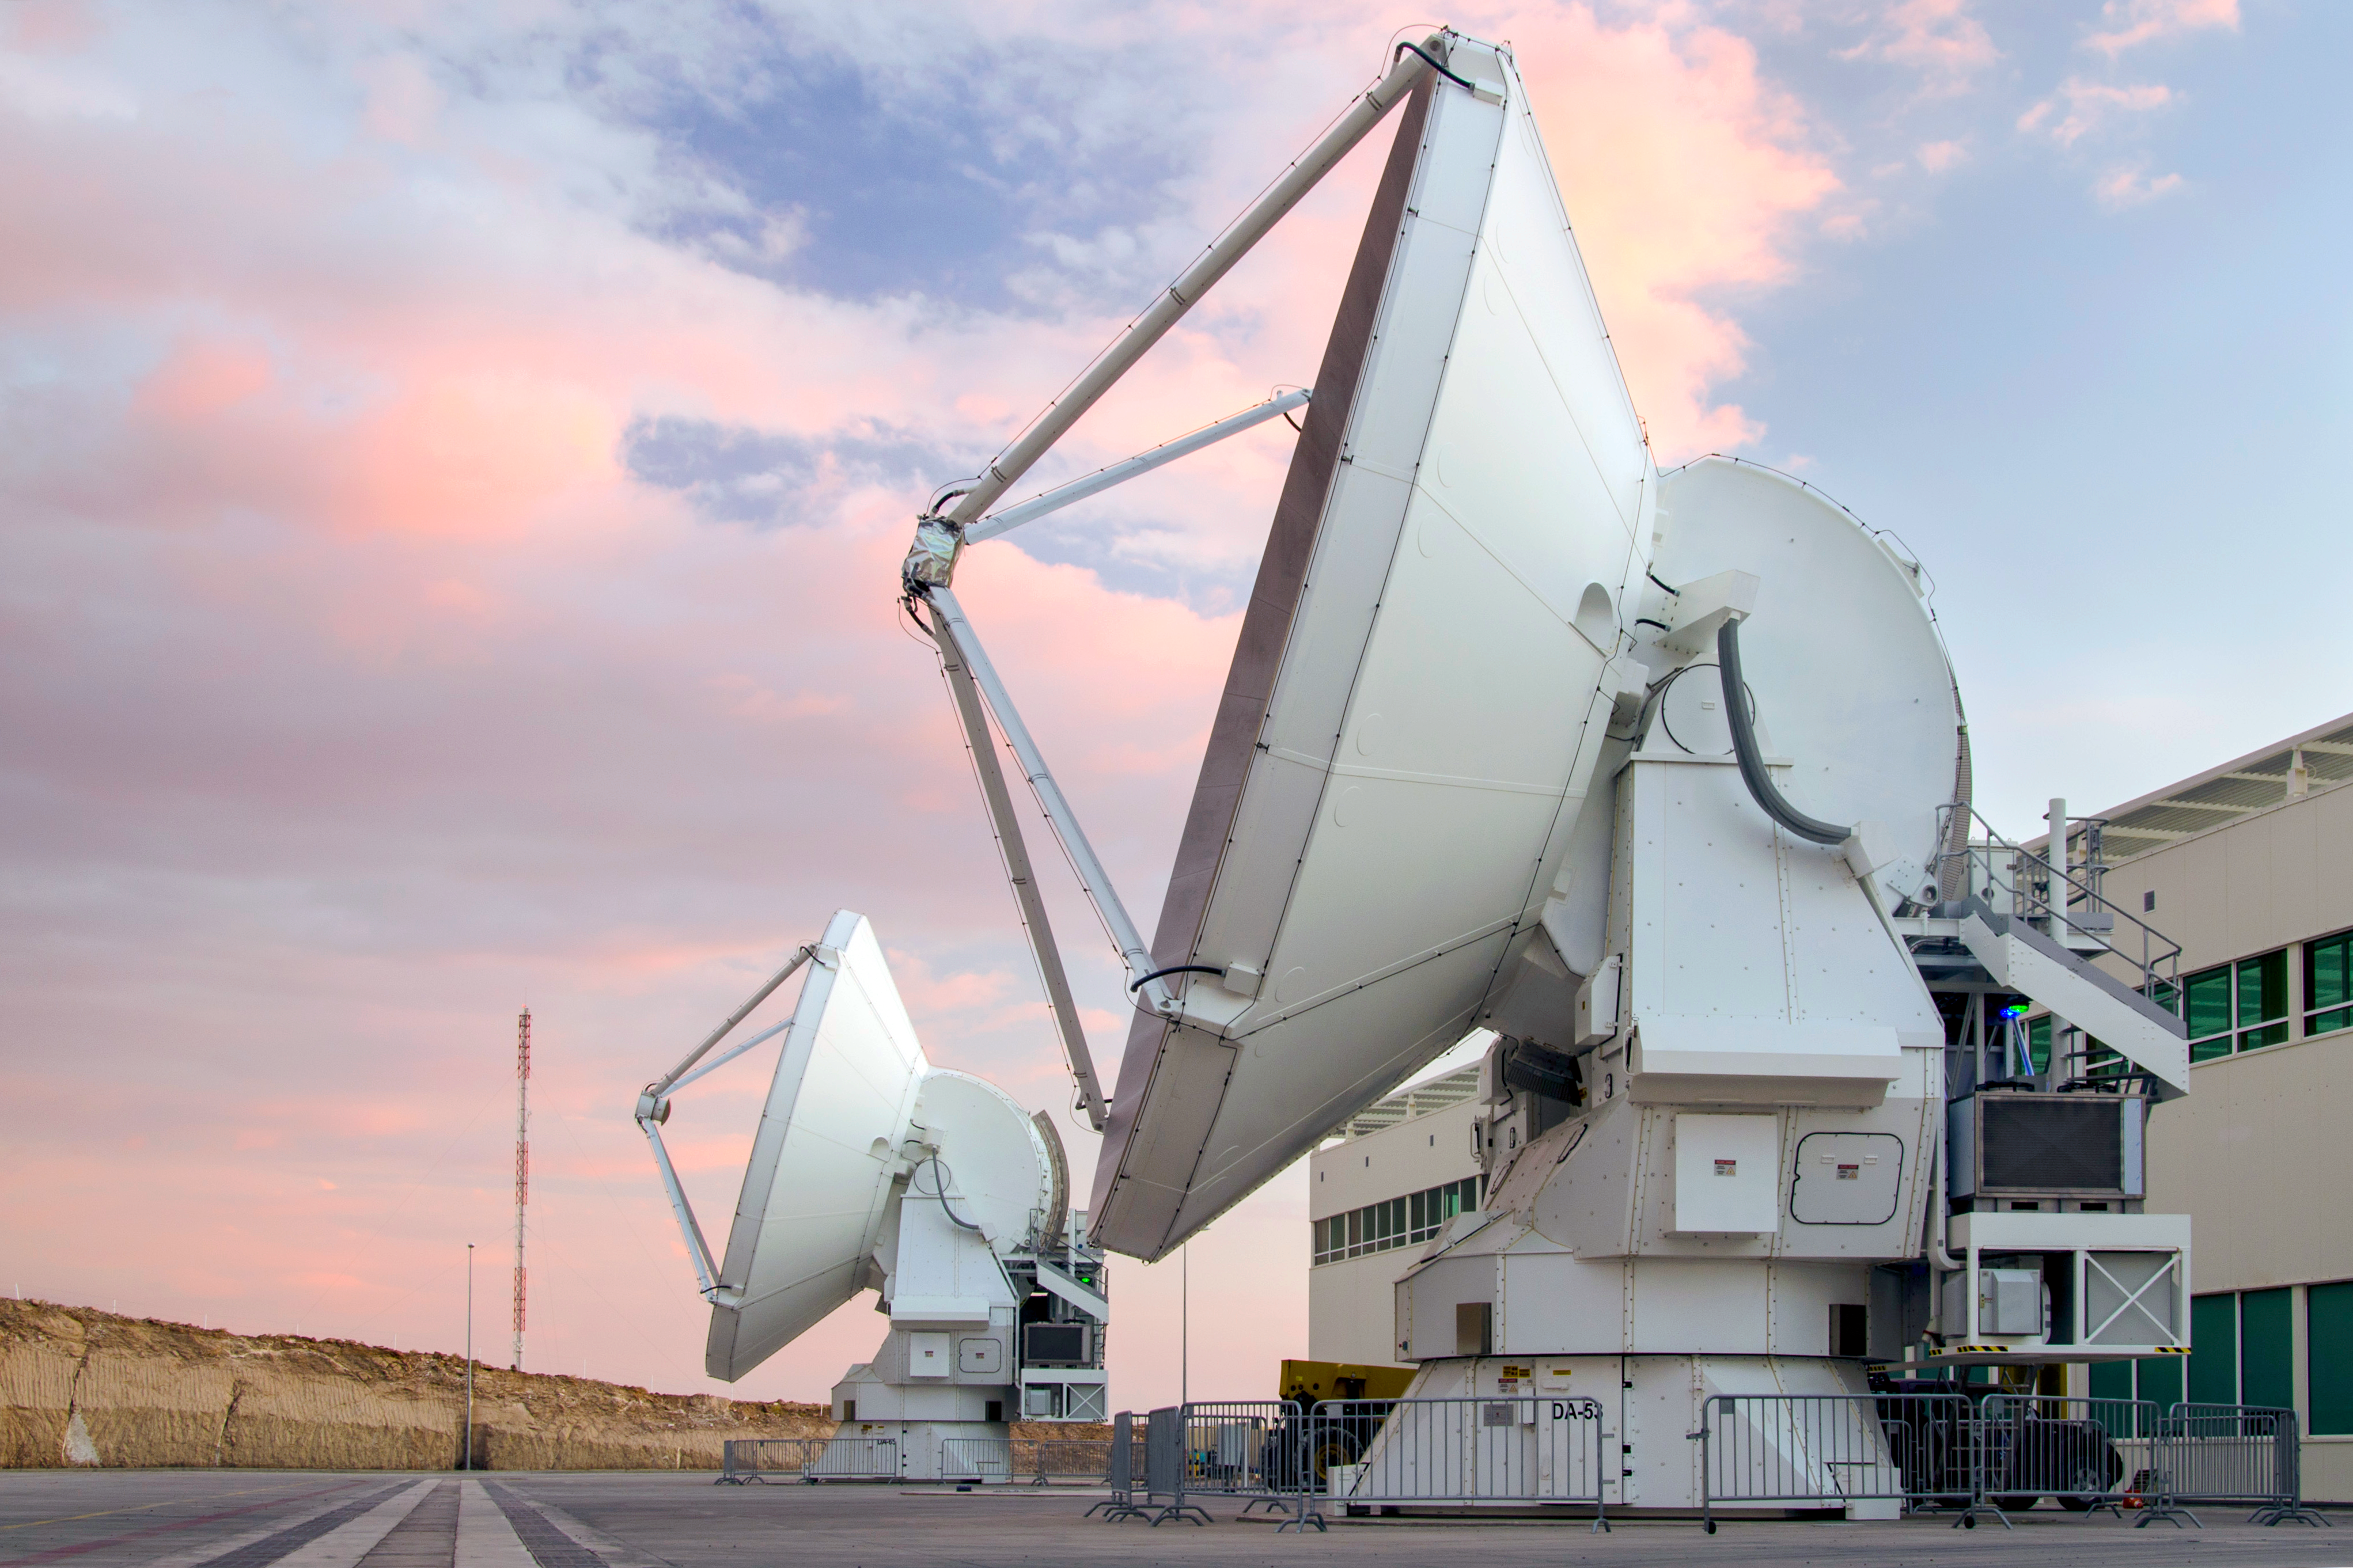

European ALMA antennas at OSF

Two European antennas at the Operational Support Facility (OSF) which form part of the Atacama Large Millimeter/submillimeter Array (ALMA). ALMA will be a single telescope of revolutionary design, composed initially of 66 high precision antennas located on the Chajnantor plateau, 5000 metres altitude in northern Chile.

Credit: ESO/S. Otarola